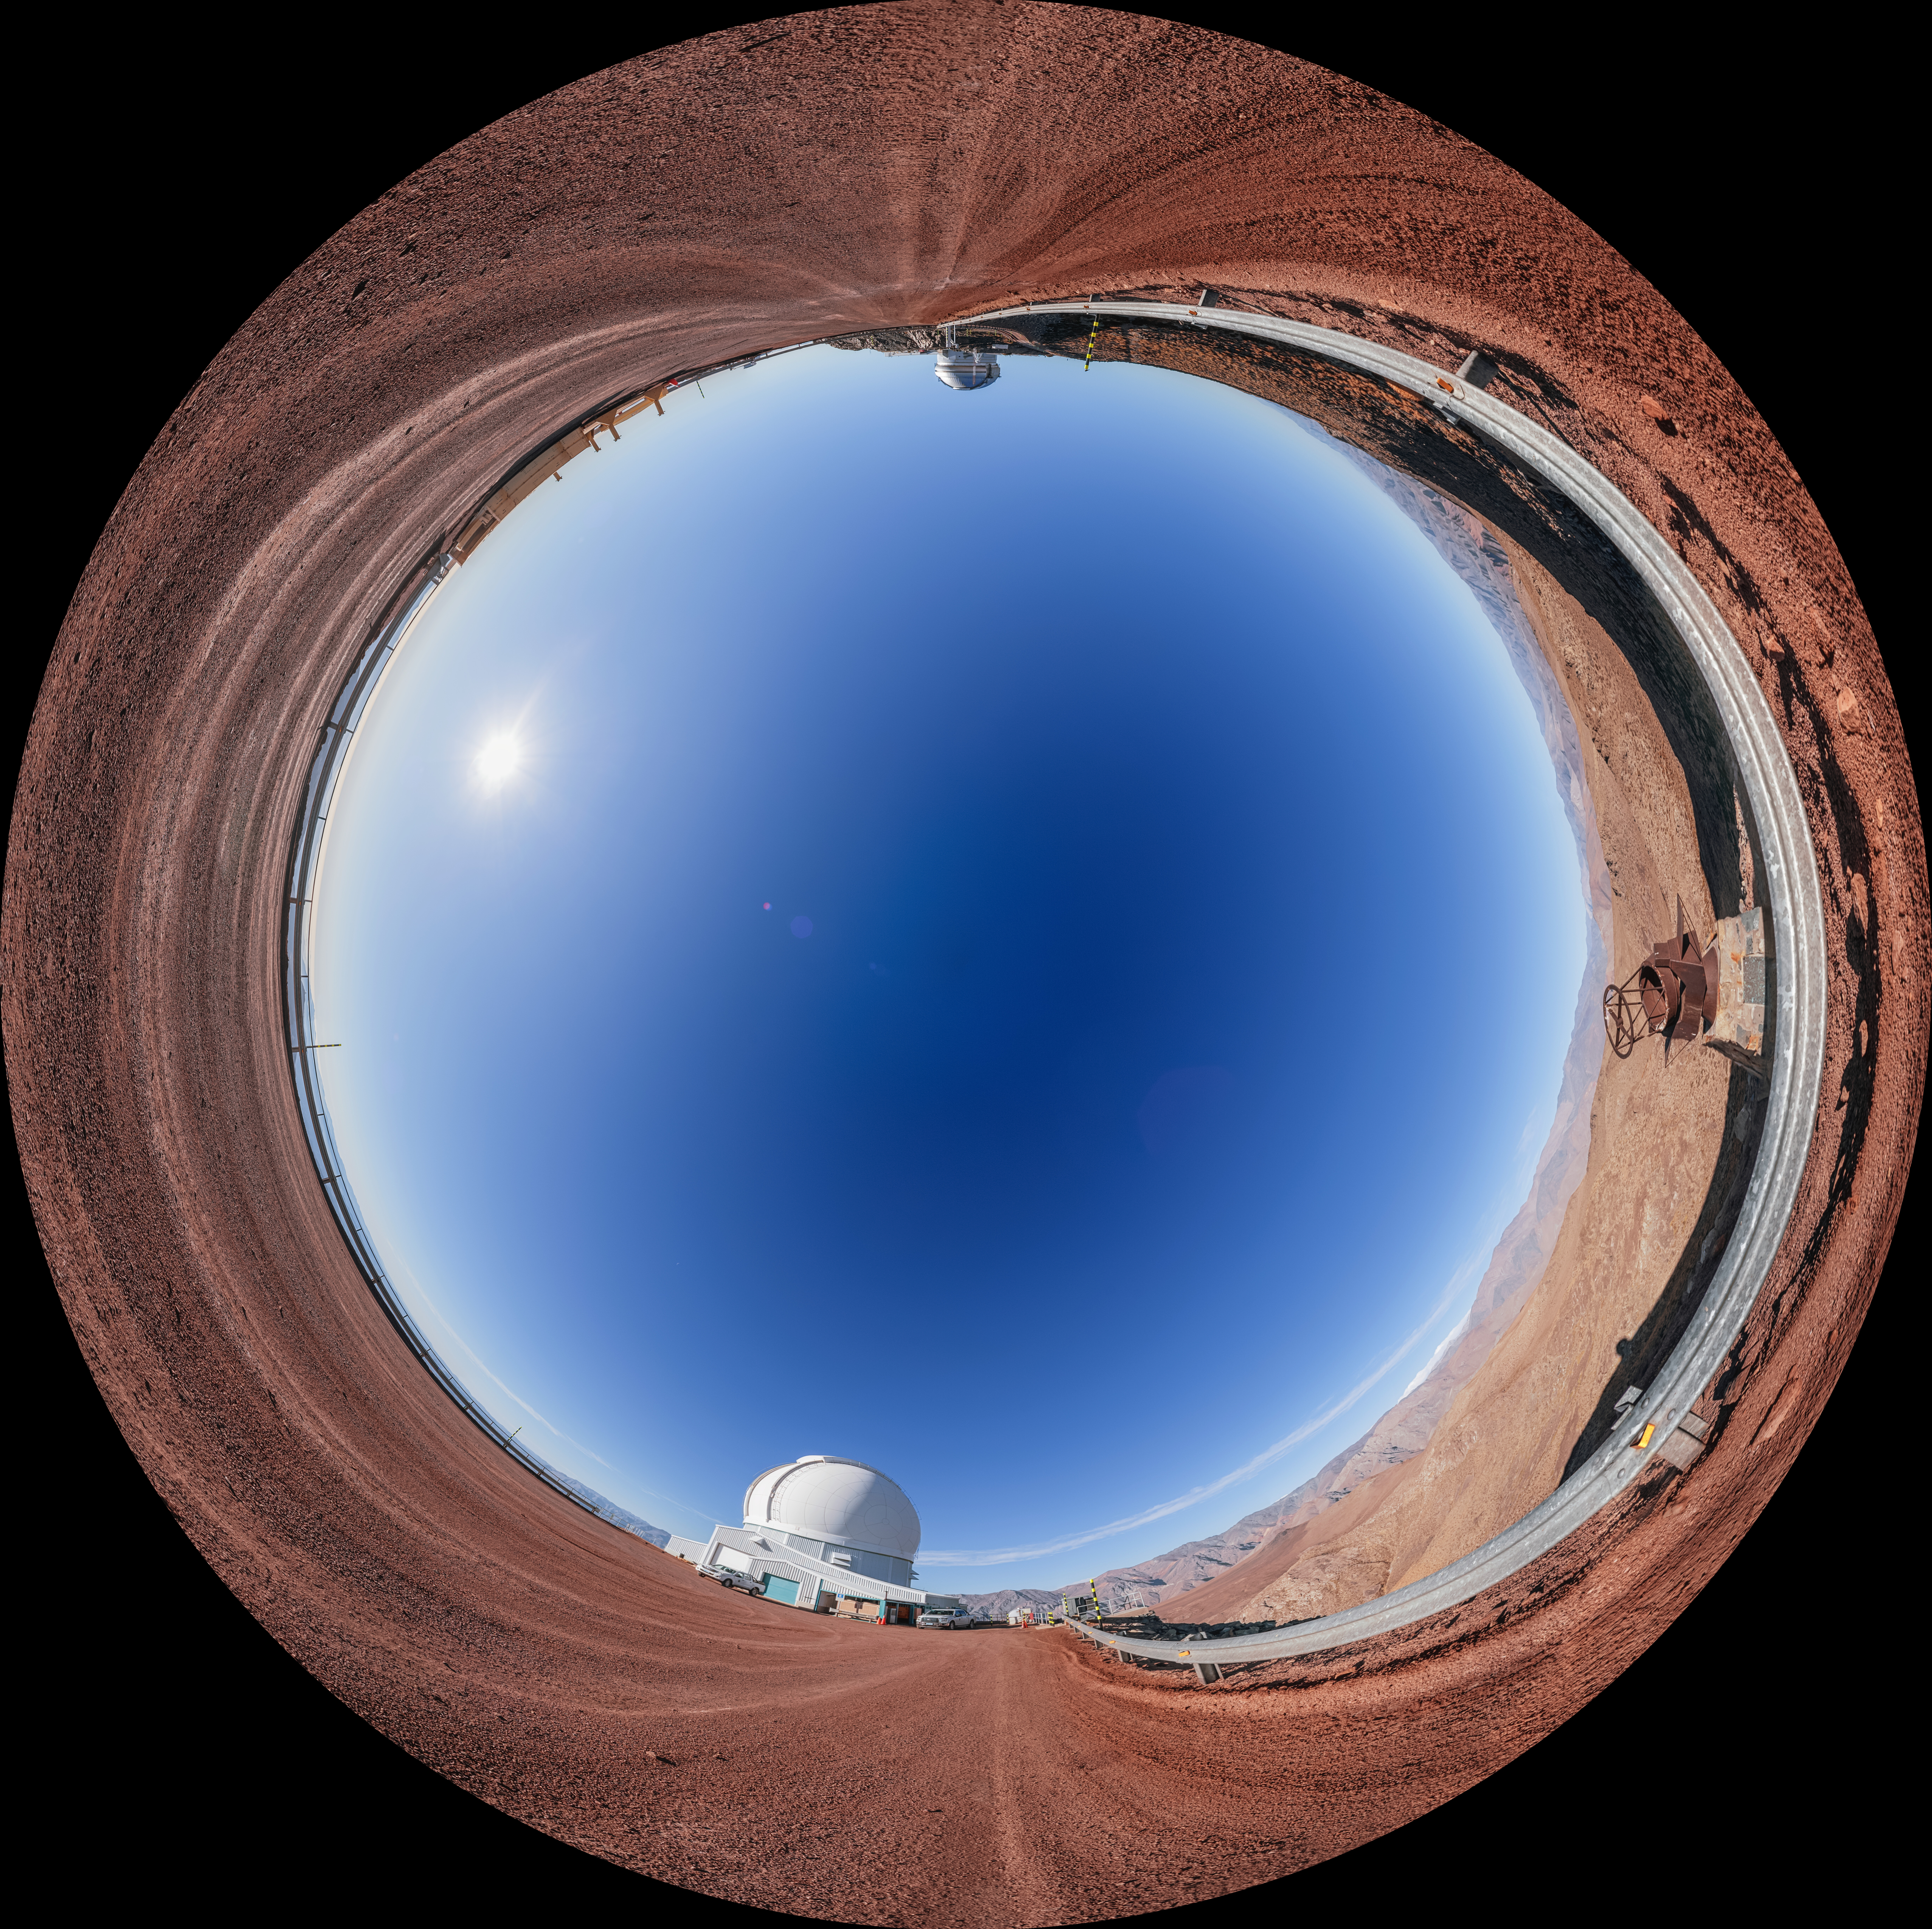

SOAR Telescope Fulldome

A fulldome view of the SOAR telescope on Cerro Pachón in Chile, with Gemini South on the opposite end.

A 360 panorama version of this image can be viewed here.

Credit: NOIRLab/NSF/AURA/P. Horálek